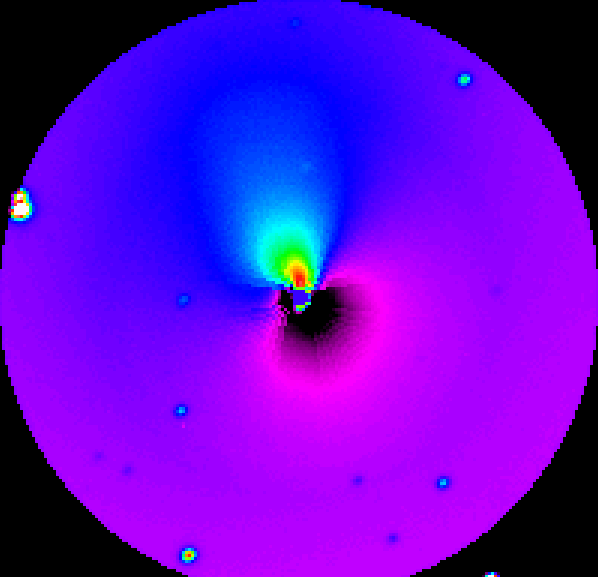

Comet Hale-Bopp

False-colour image of Comet Hale-Bopp. The central part has been further processed as to show the asymmetrical component; here an enormous dust jet, emanating northwards of the nucleus, is clearly visible.

Credit: ESO